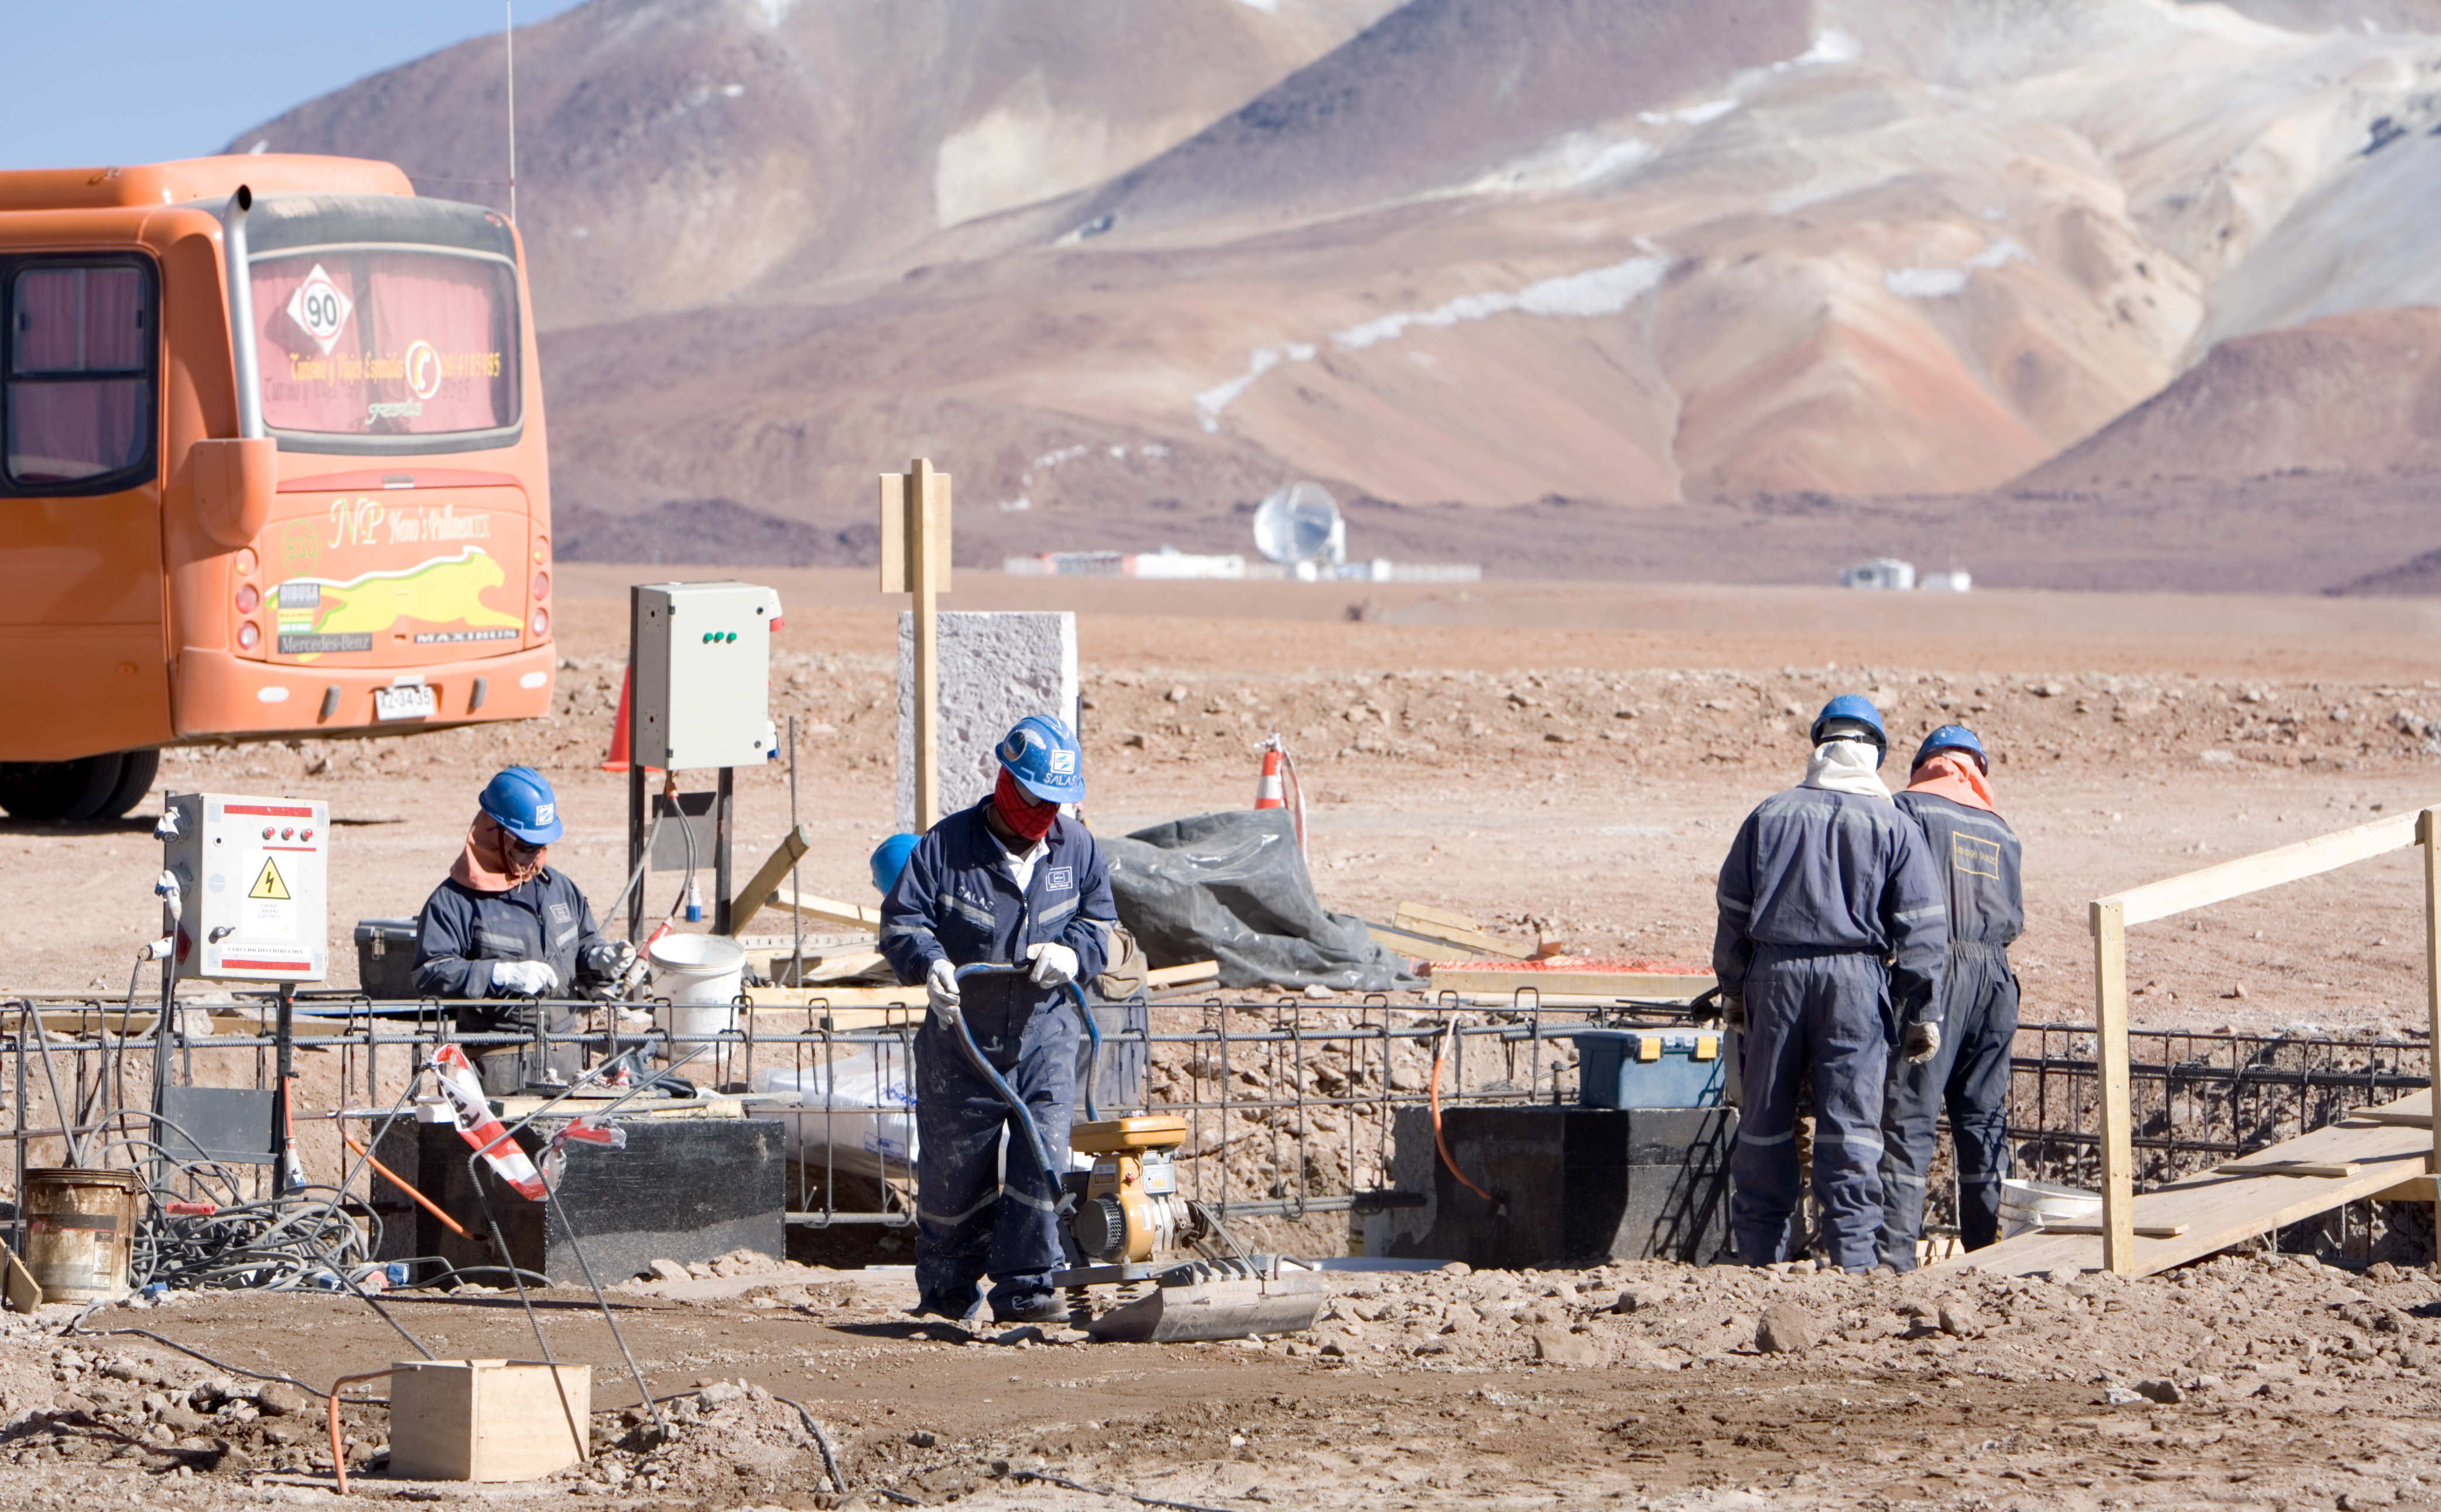

Working at 5,000 metres

Working at 5,000 metres altitude. Image taken in December 2005.

Credit: ALMA (ESO/NAOJ/NRAO)